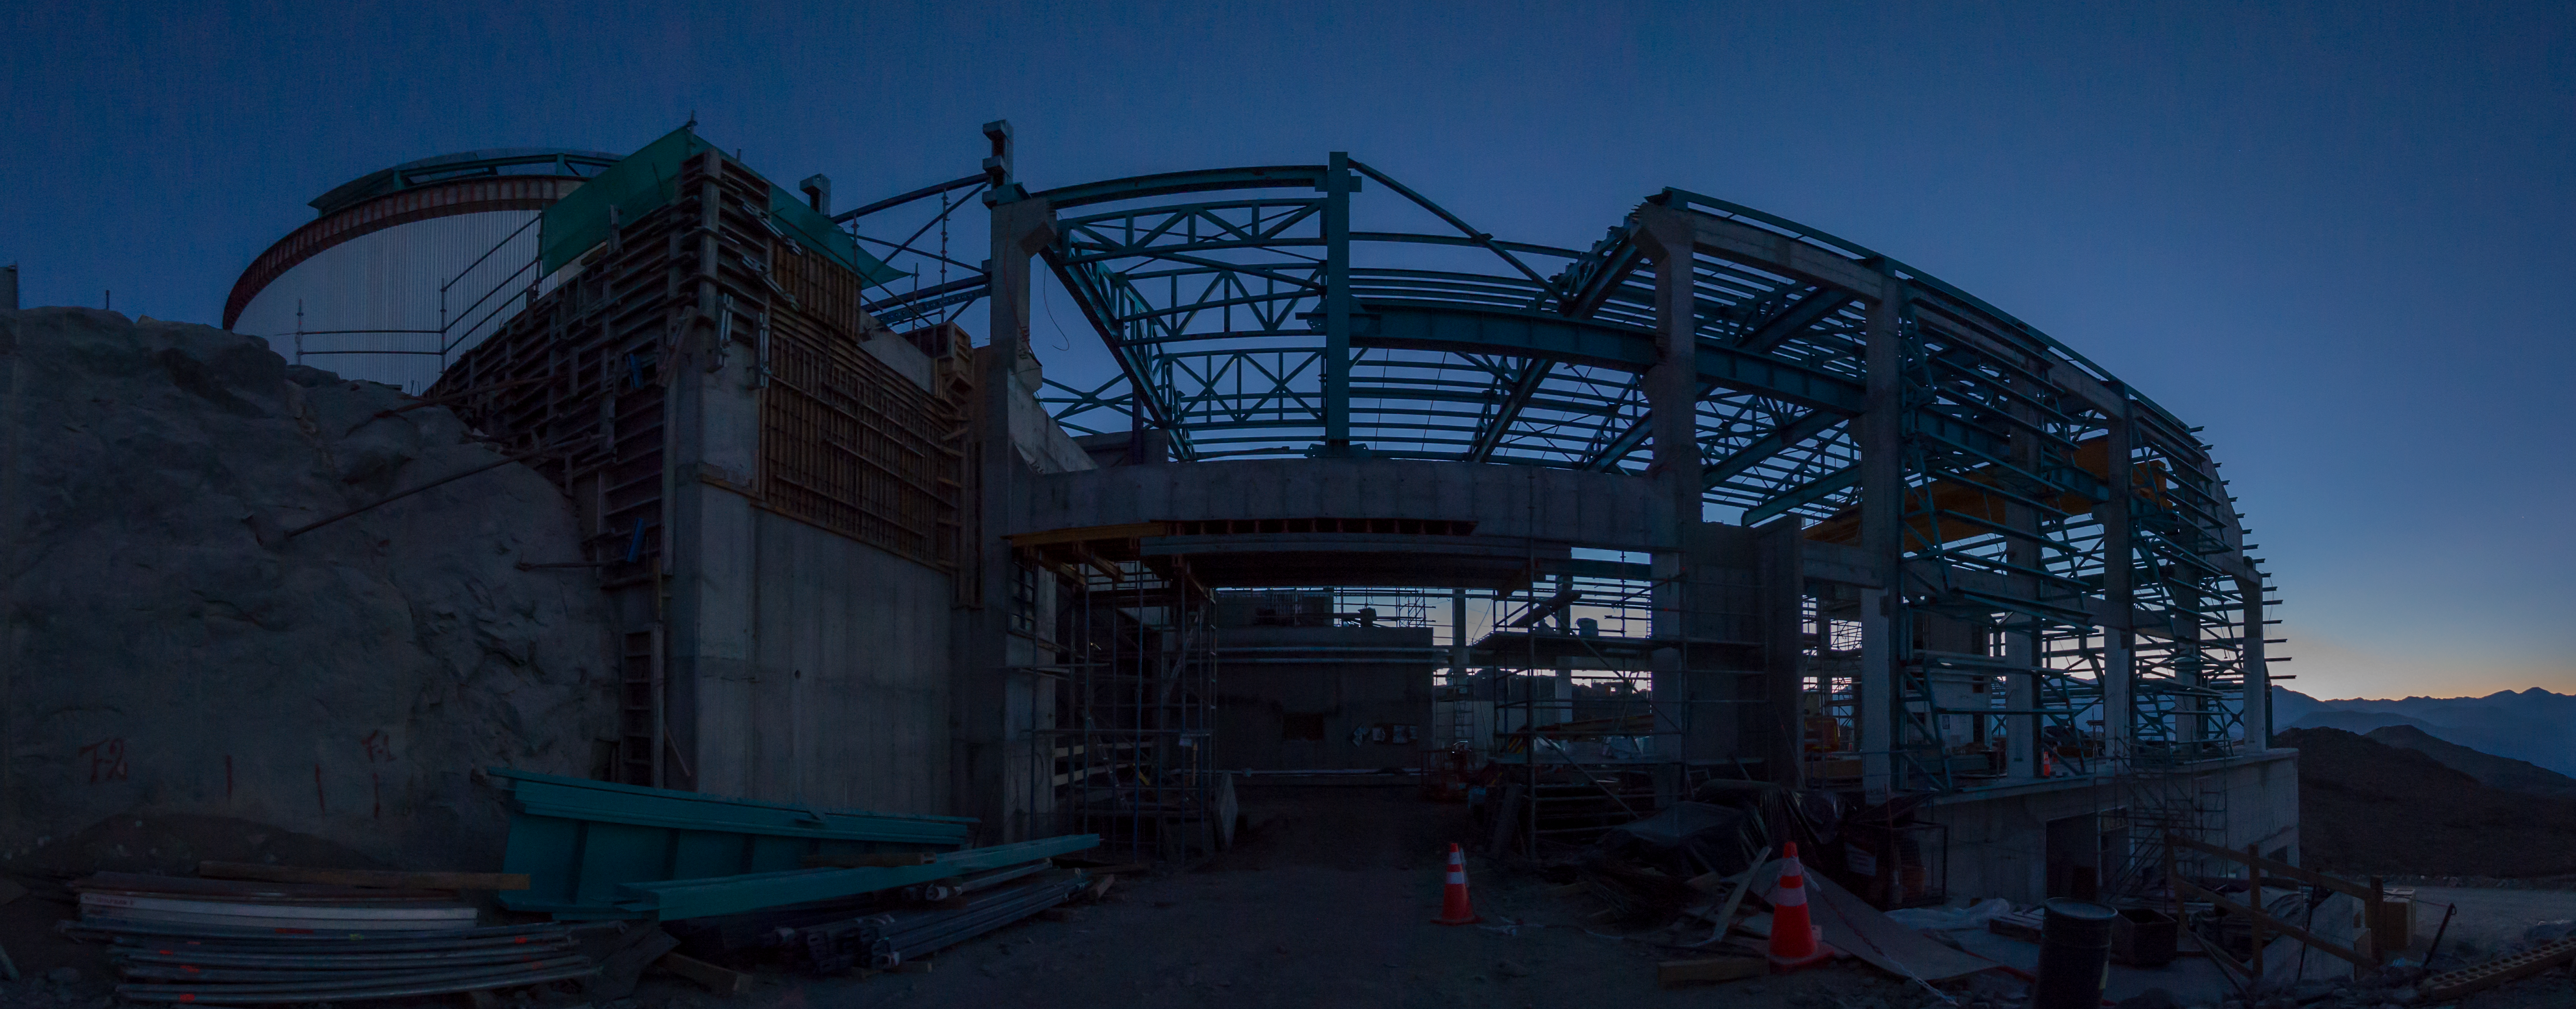

Summit Multimedia Visit 2017

In March 2017 a multimedia team visited Cerro Pachón to document LSST Facility construction. More details are at https://www.lsst.org/news/cerro-pach%C3%B3n-goes-hollywood.

Credit: M. Park/Inigo Films/Rubin Observatory/ NSF/ AURA